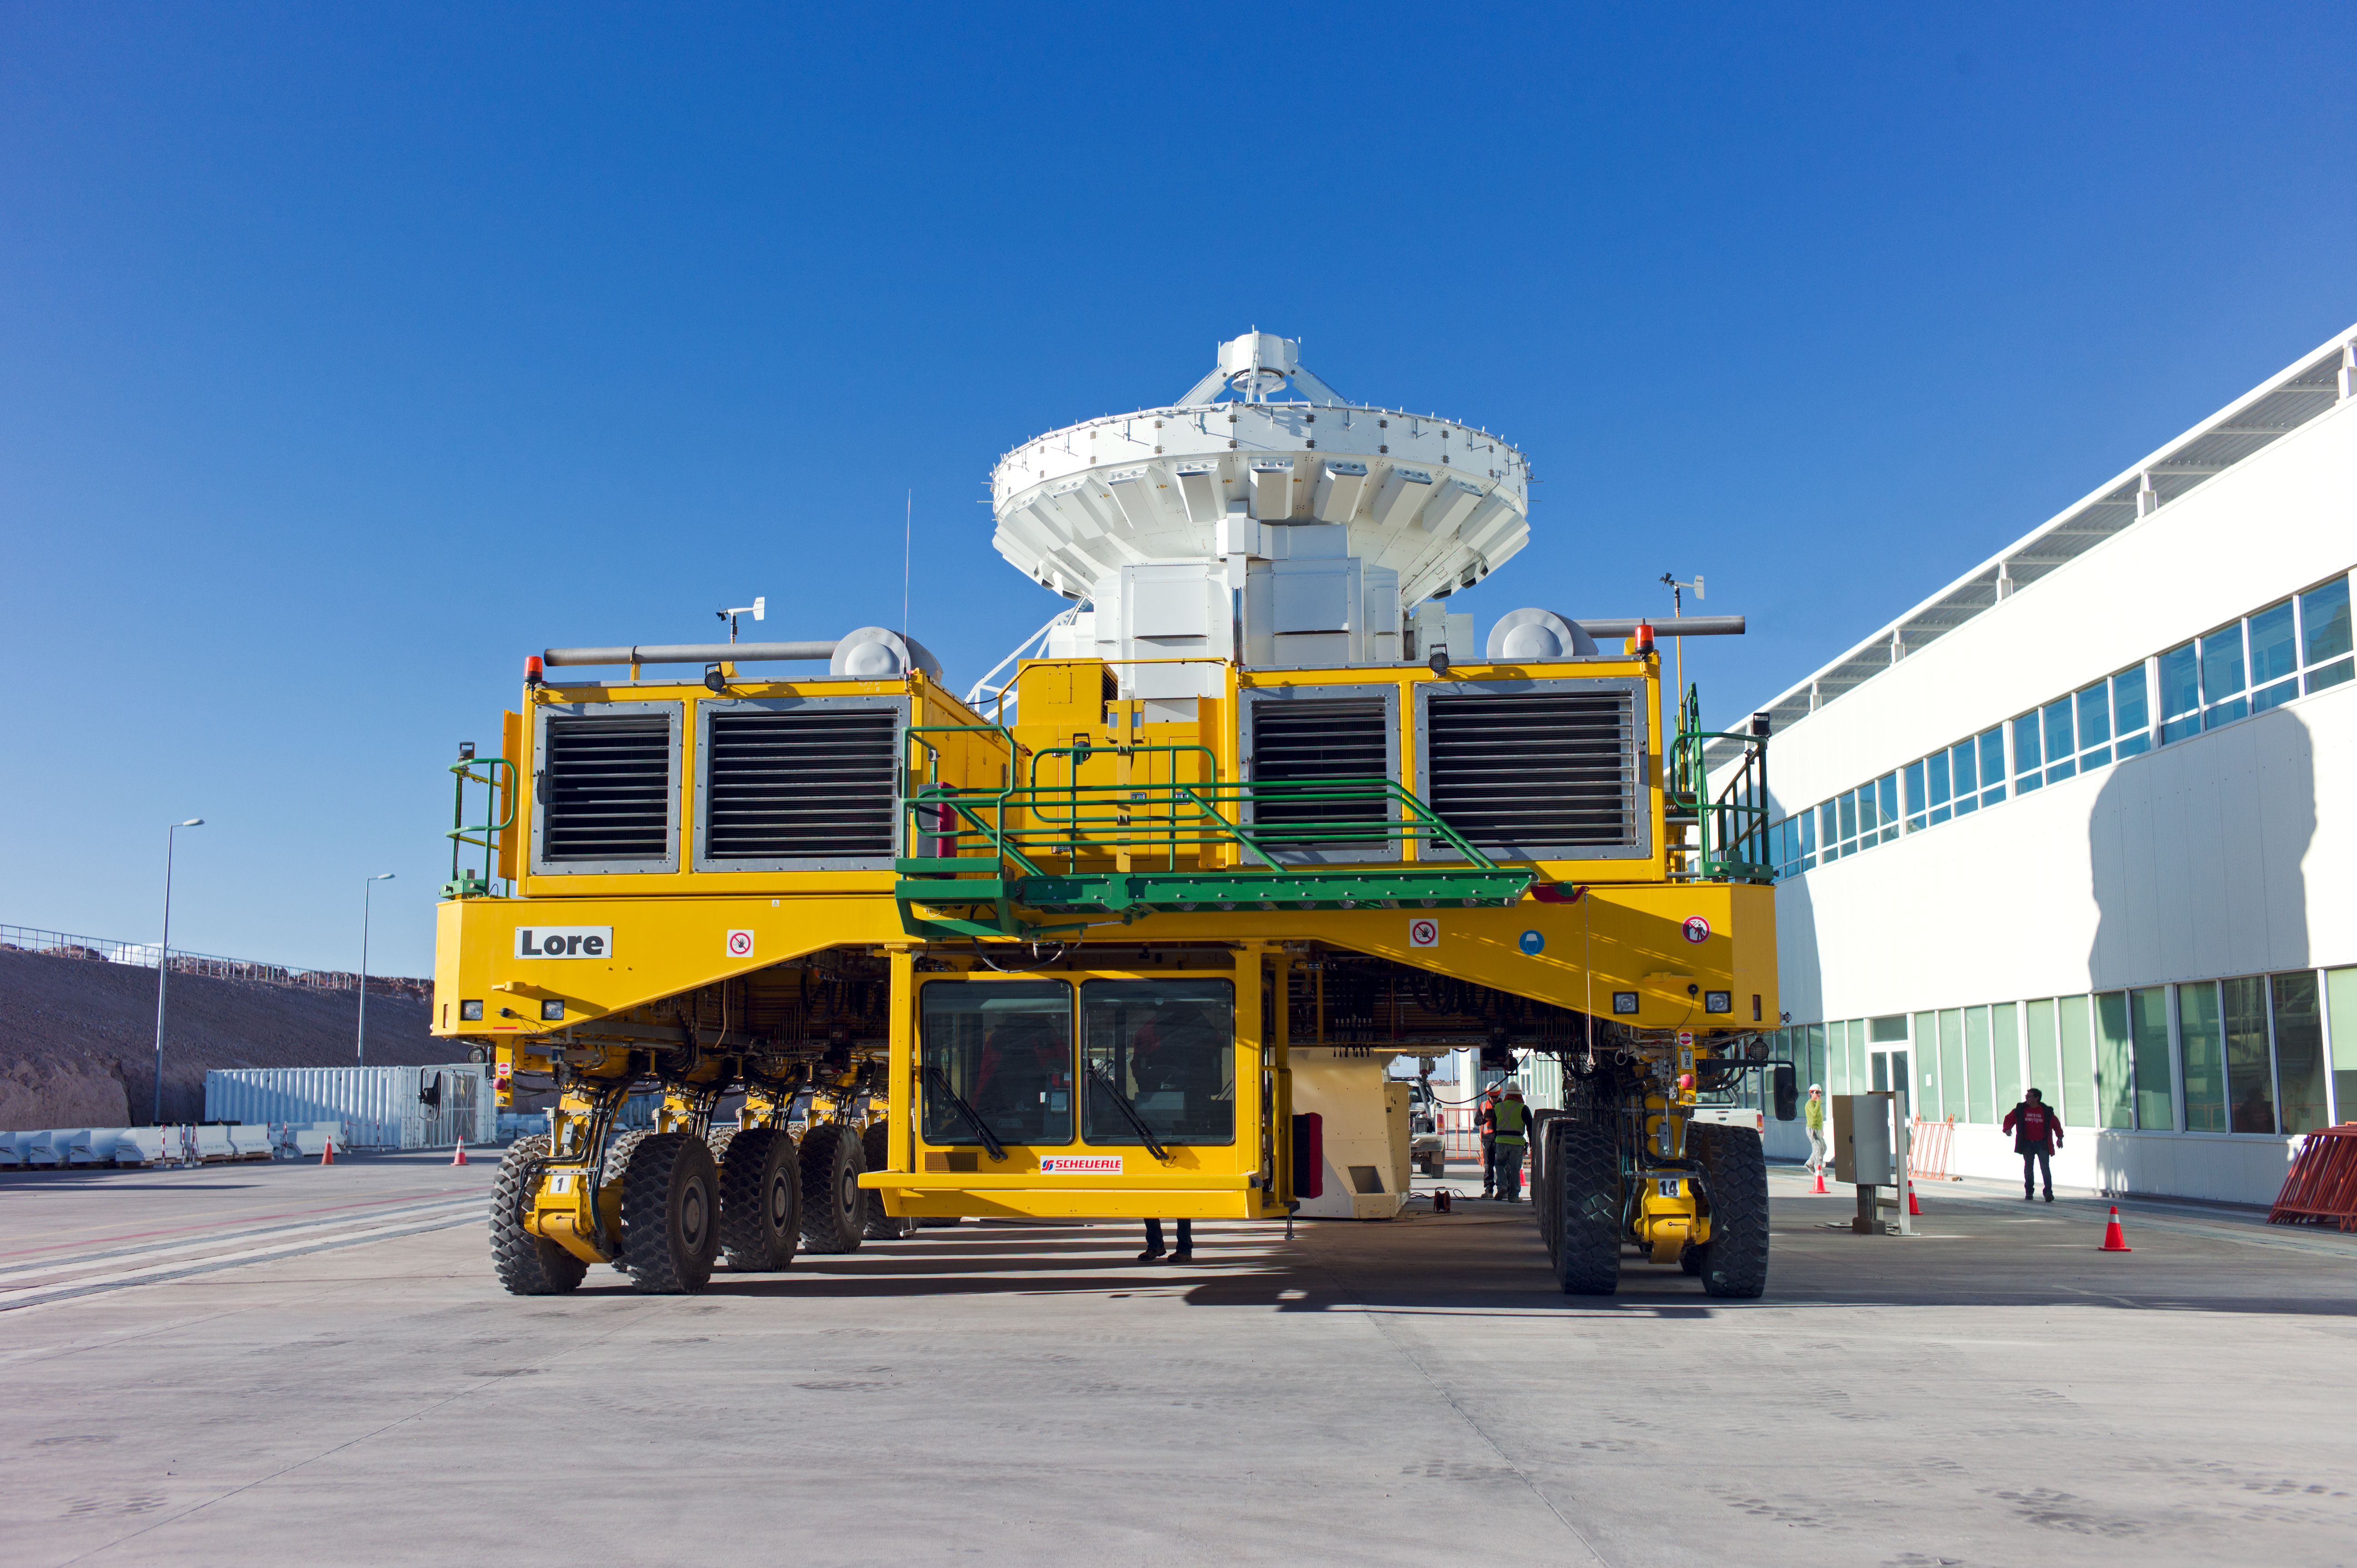

ALMA antenna on a Lore transporter

Front view of an ALMA antenna on a transporter. This photo was taken at the Operations Support Facility, at an altitude of 2900 metres in the Chilean Andes. Antennas are assembled here before being moved to the Array Operations Site at 5000 metres altitude.

Credit: ESO